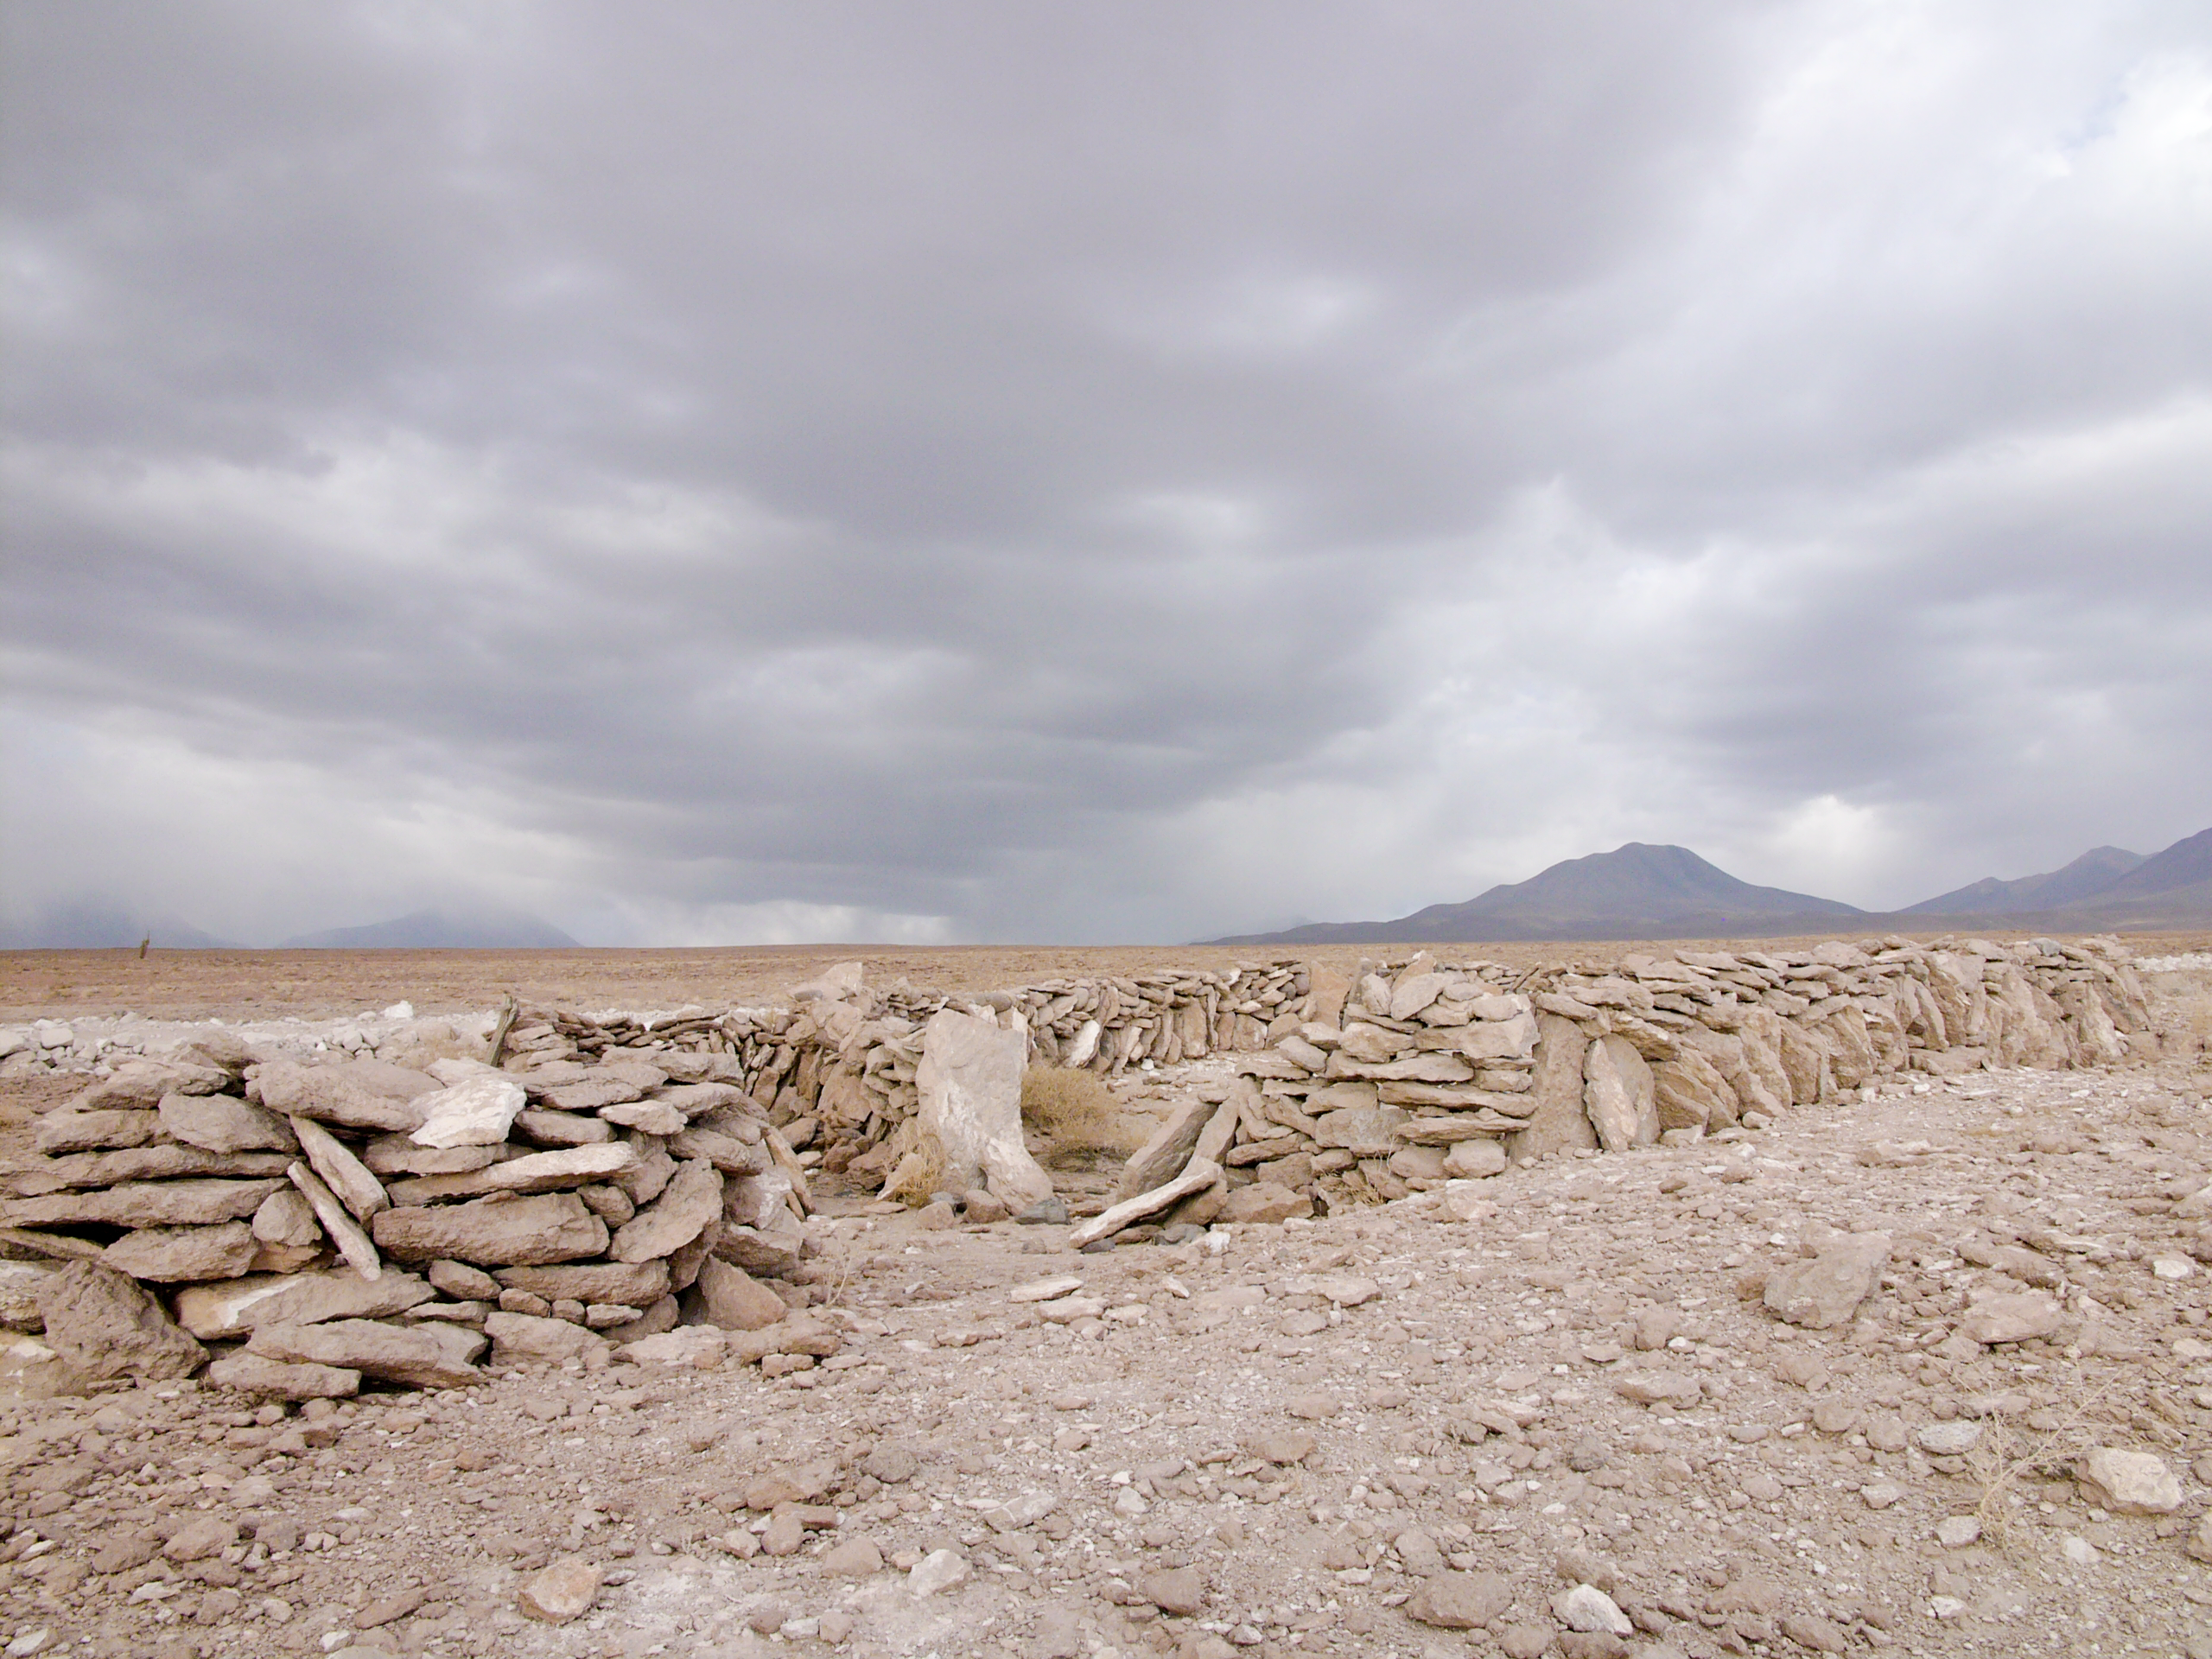

Archaeology in Atacama

The natural environment around the ALMA site. These archaeological testimonies were found near the ALMA site. This picture was obtained in August 2004.

Credit: ESO